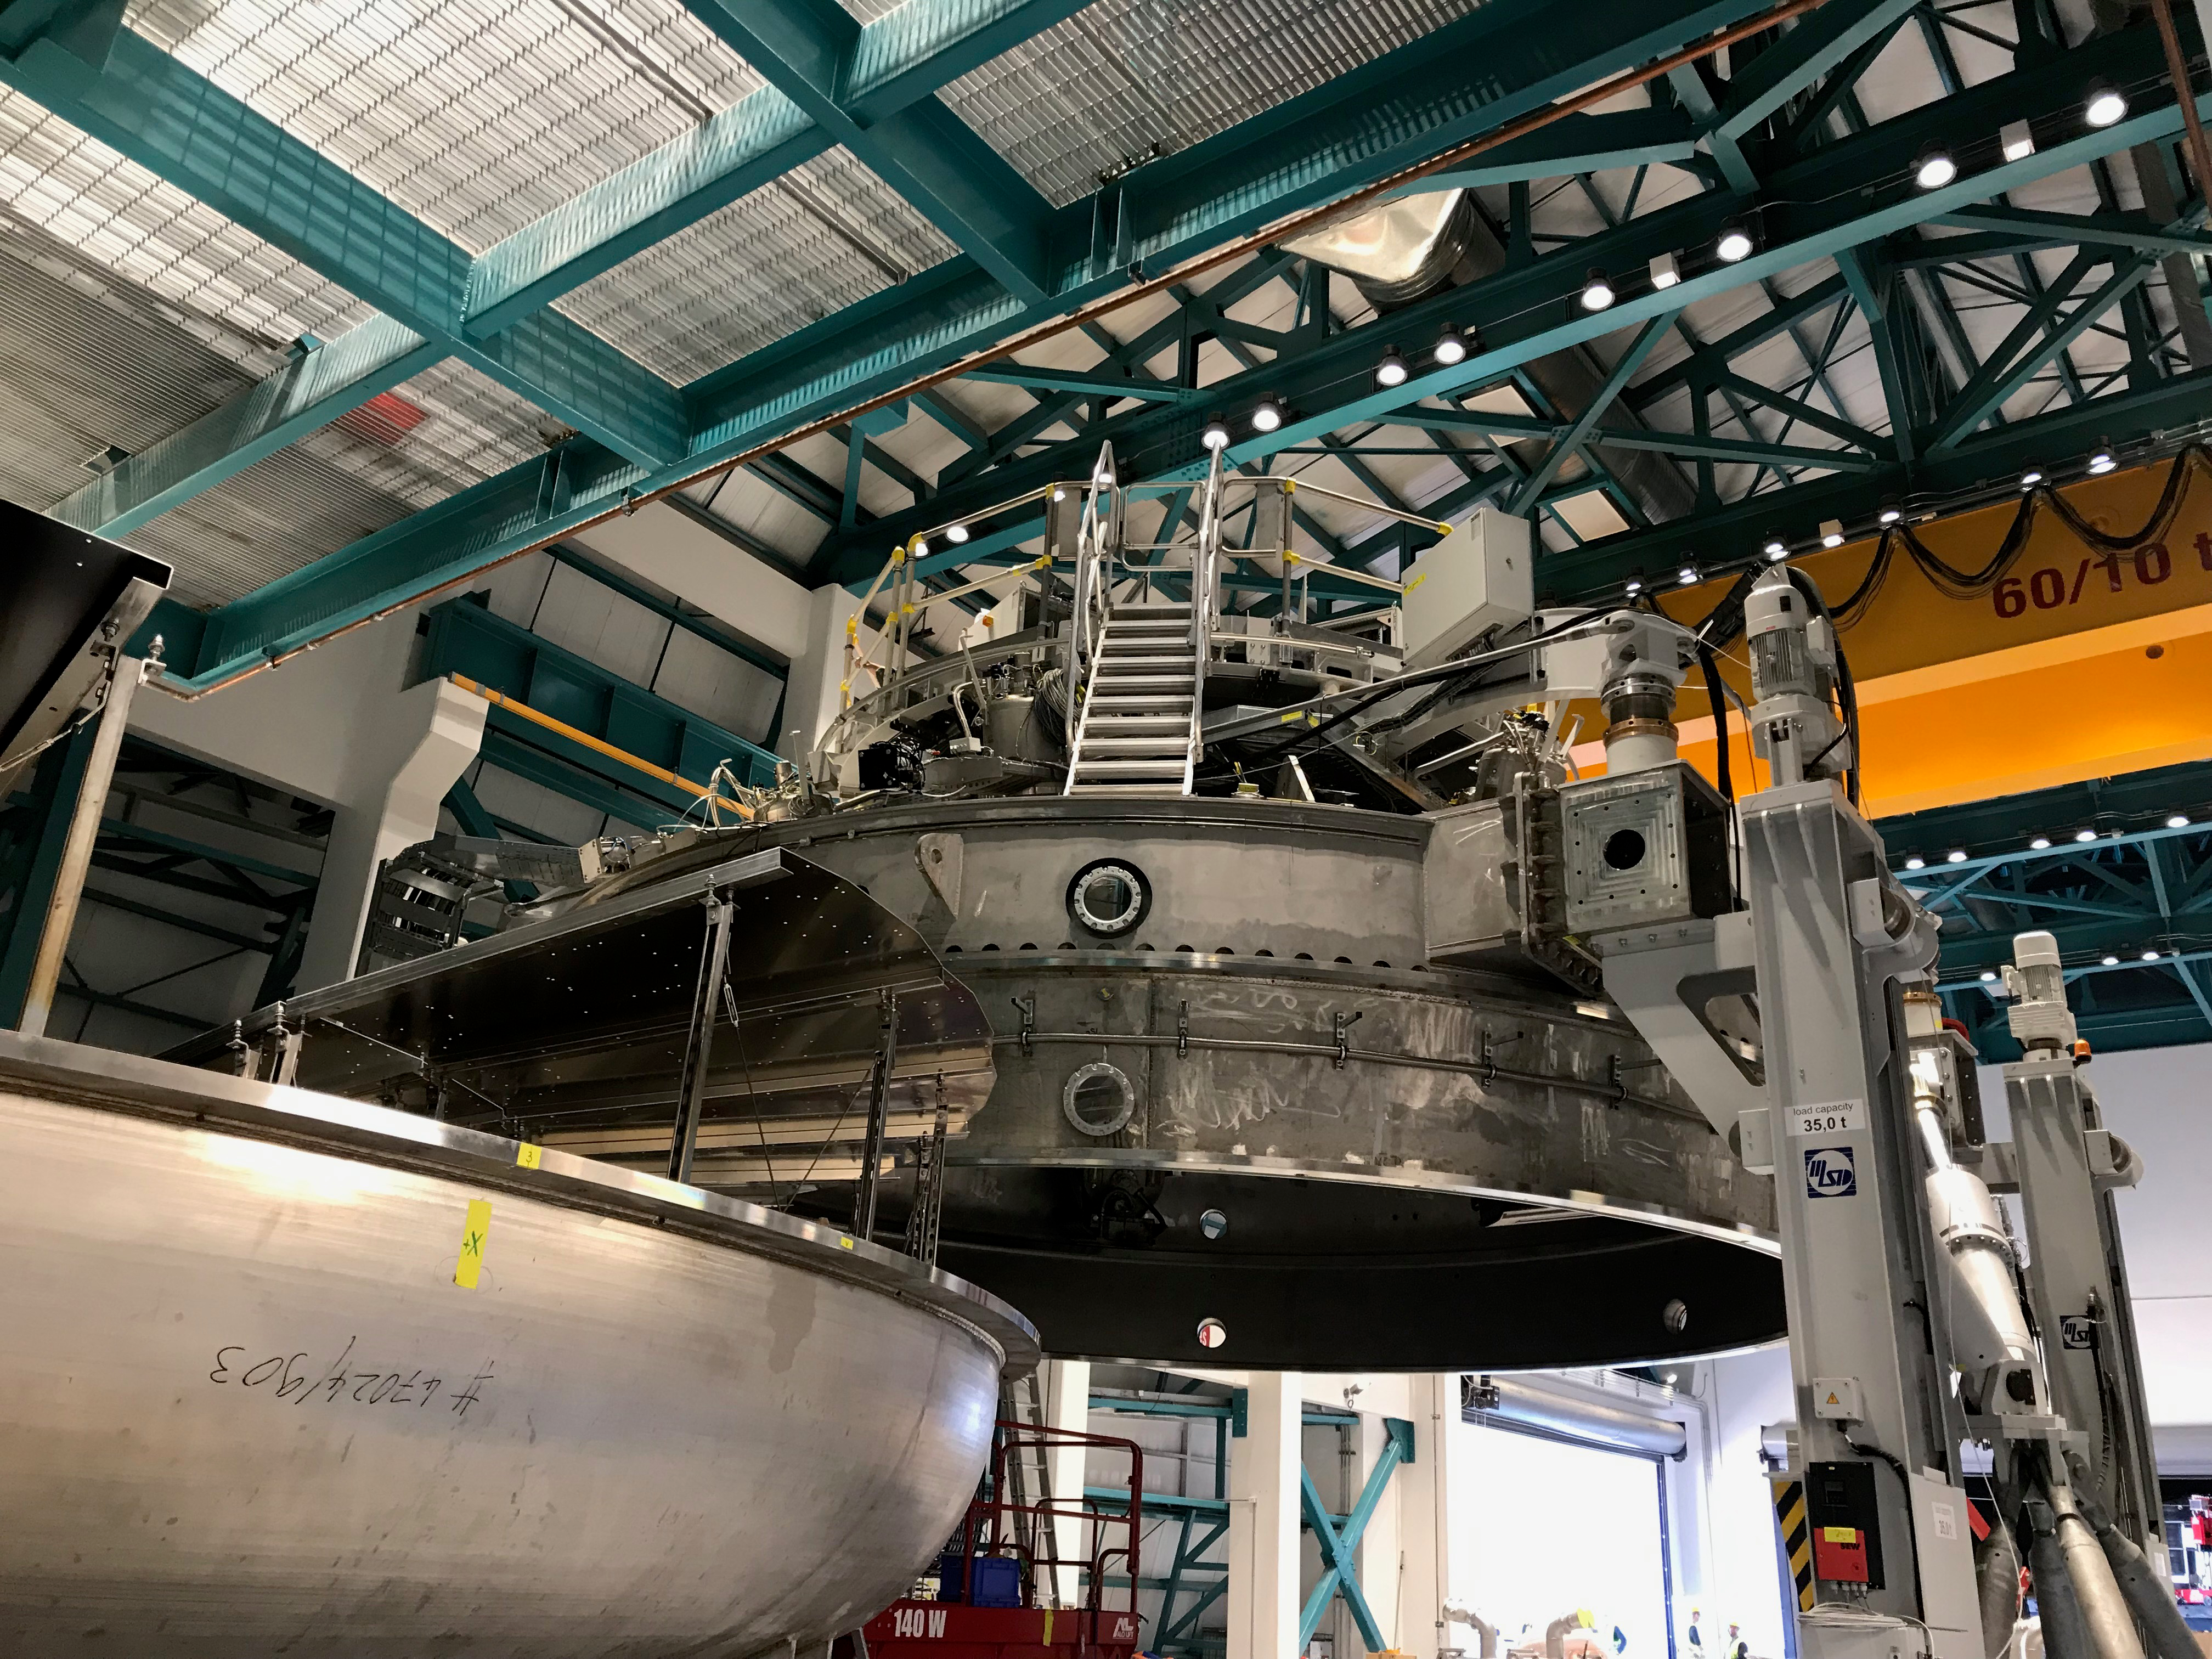

Coating Plant Assembly on Summit

A crew from Von Ardenne, the LSST Coating Chamber vendor, is currently onsite at the LSST summit facility building, performing work on the Coating Chamber, which arrived at the summit in November 2018. According to Tomislav Vucina, LSST Coatings Engineer, "The LSST Coating Chamber will be the largest, most modern, and most powerful mirror coating mechanism used by any telescope in the world." The Coating Chamber, which was constructed in Germany, is now beginning a six-month program of “assembly, integration, and commissioning,” which refers to installation of all components of the Coating Plant, and the testing necessary to ensure that everything works the way it’s supposed to. After final acceptance, and after both LSST mirrors arrive, the Coating Plant will be used to coat the Primary/Tertiary Mirror (M1M3) with aluminum, and the Secondary Mirror (M2) with silver.

Credit: Rubin Observatory/NSF/AURA